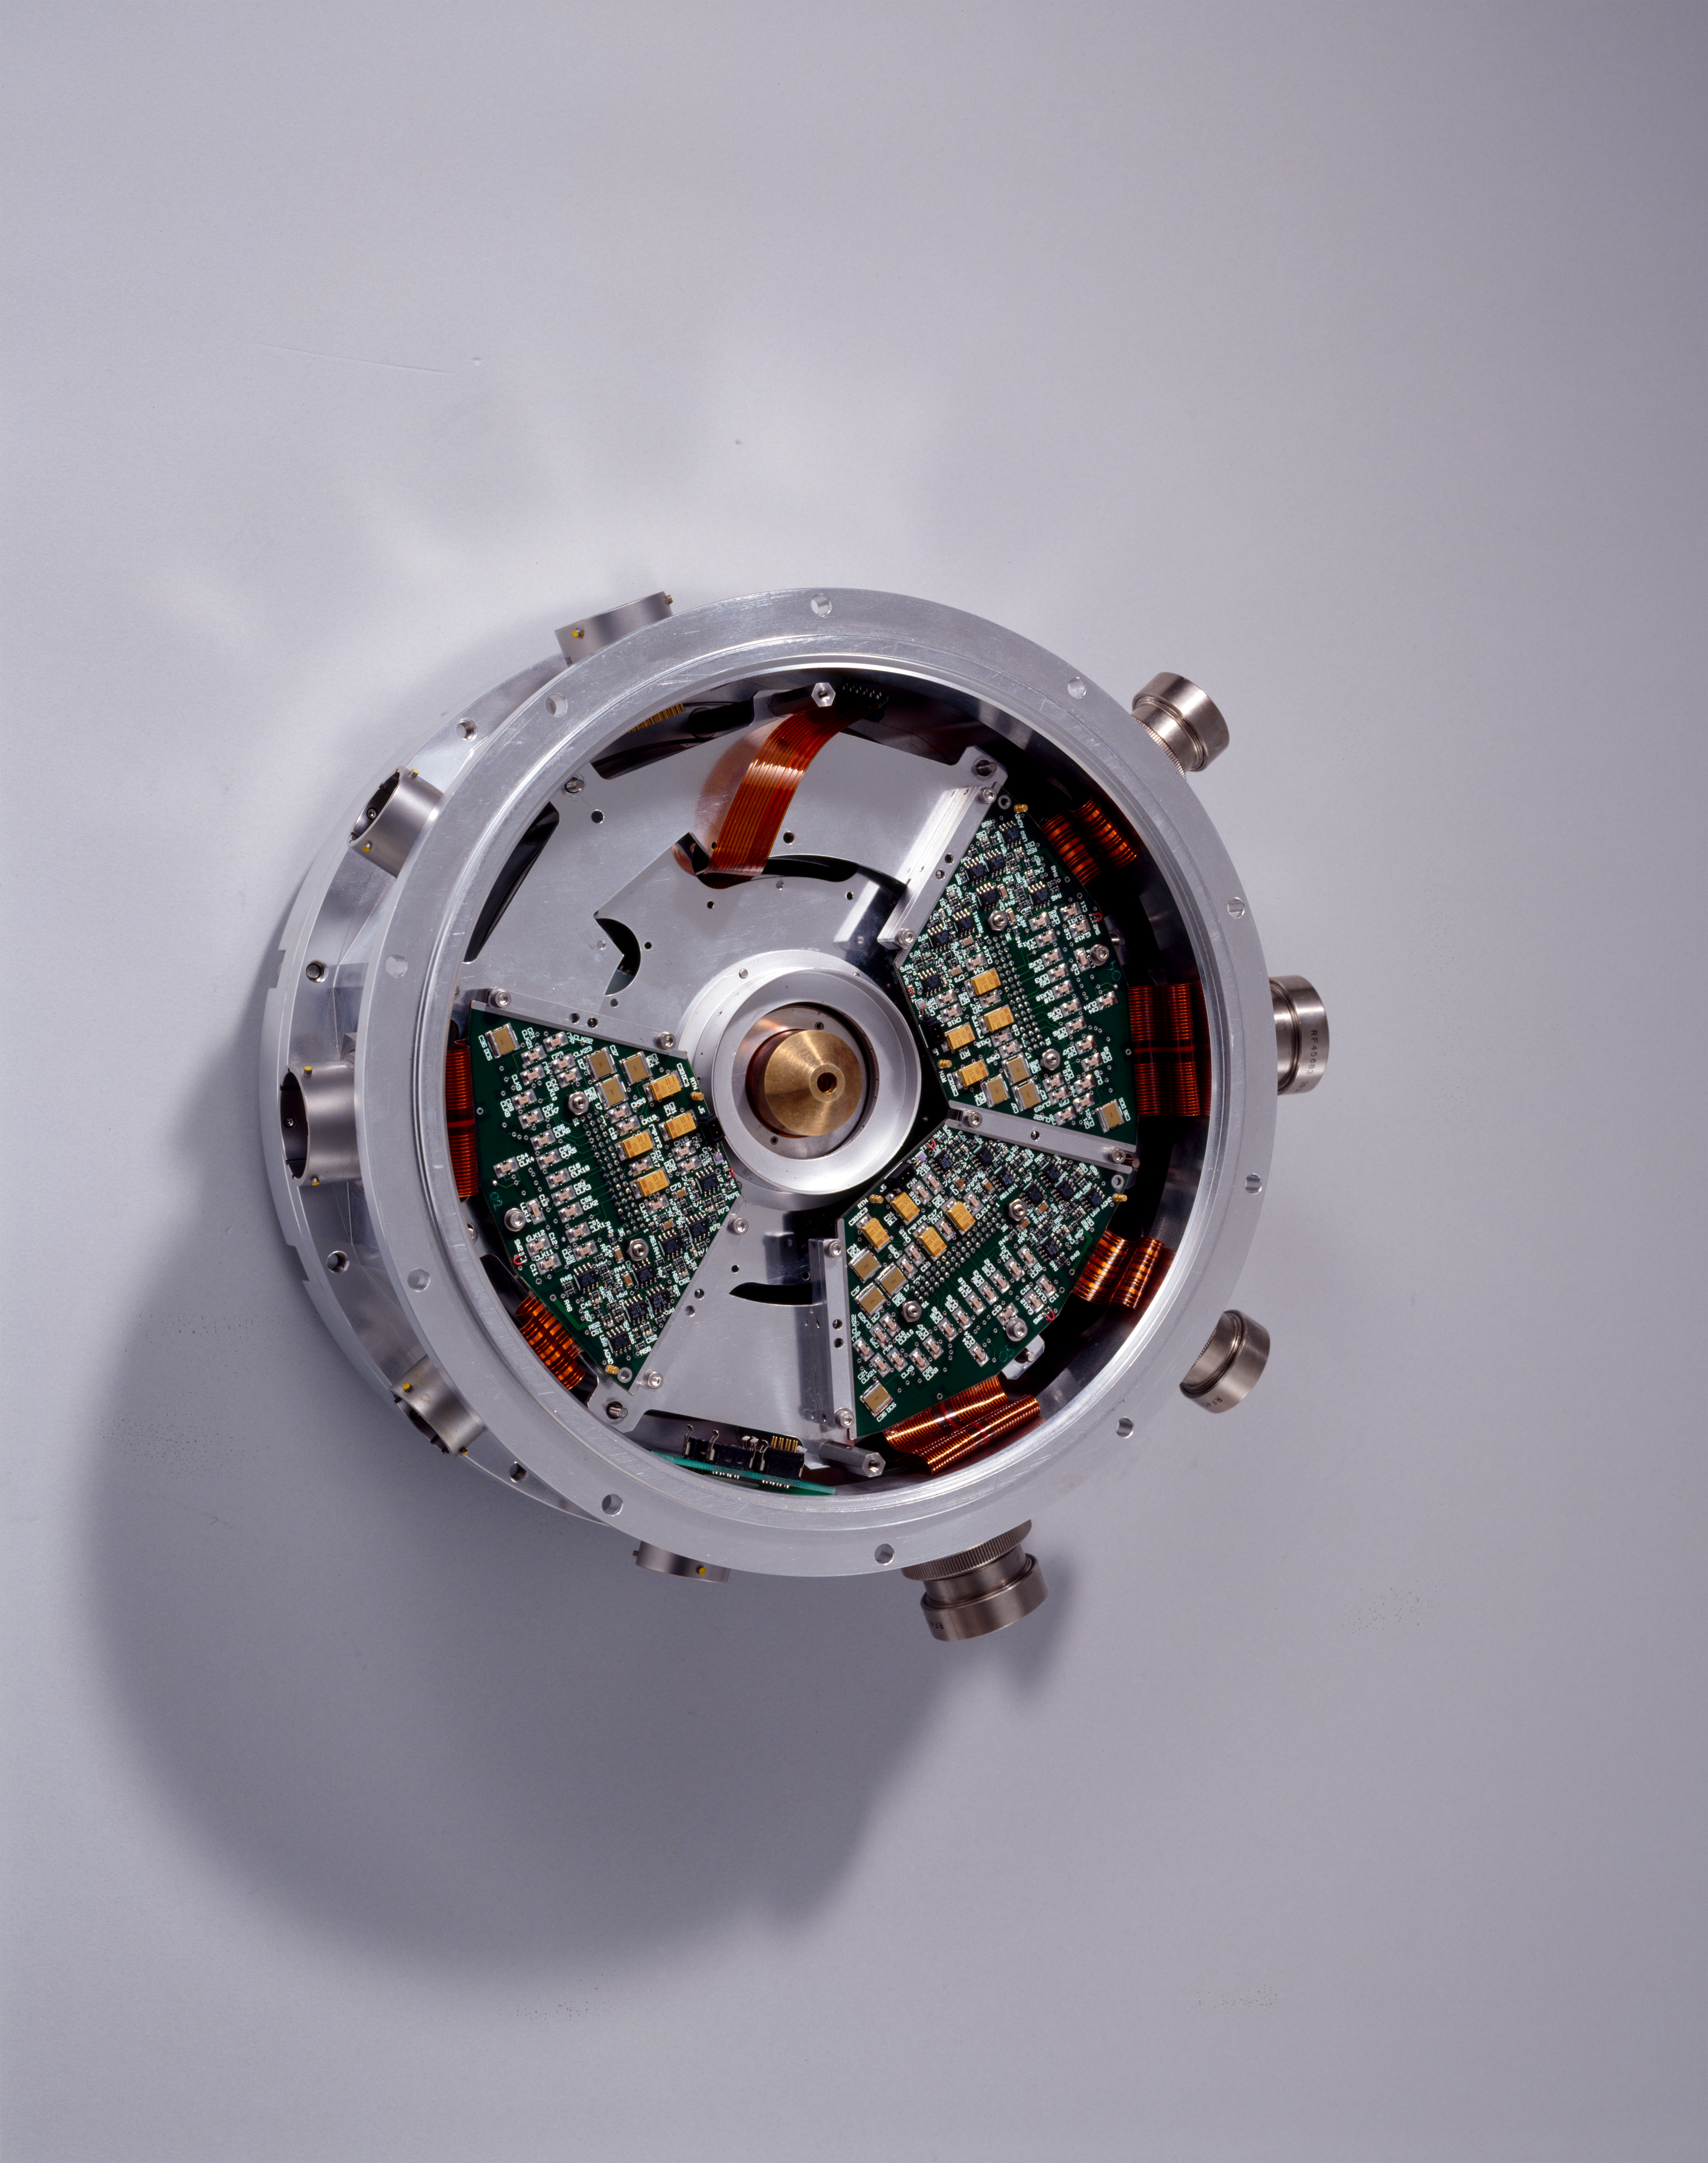

CCD holder

This is the part of the cryostat which holds the CCD chip. This image was taken in 1997.

Credit: ESO/H.H.Heyer